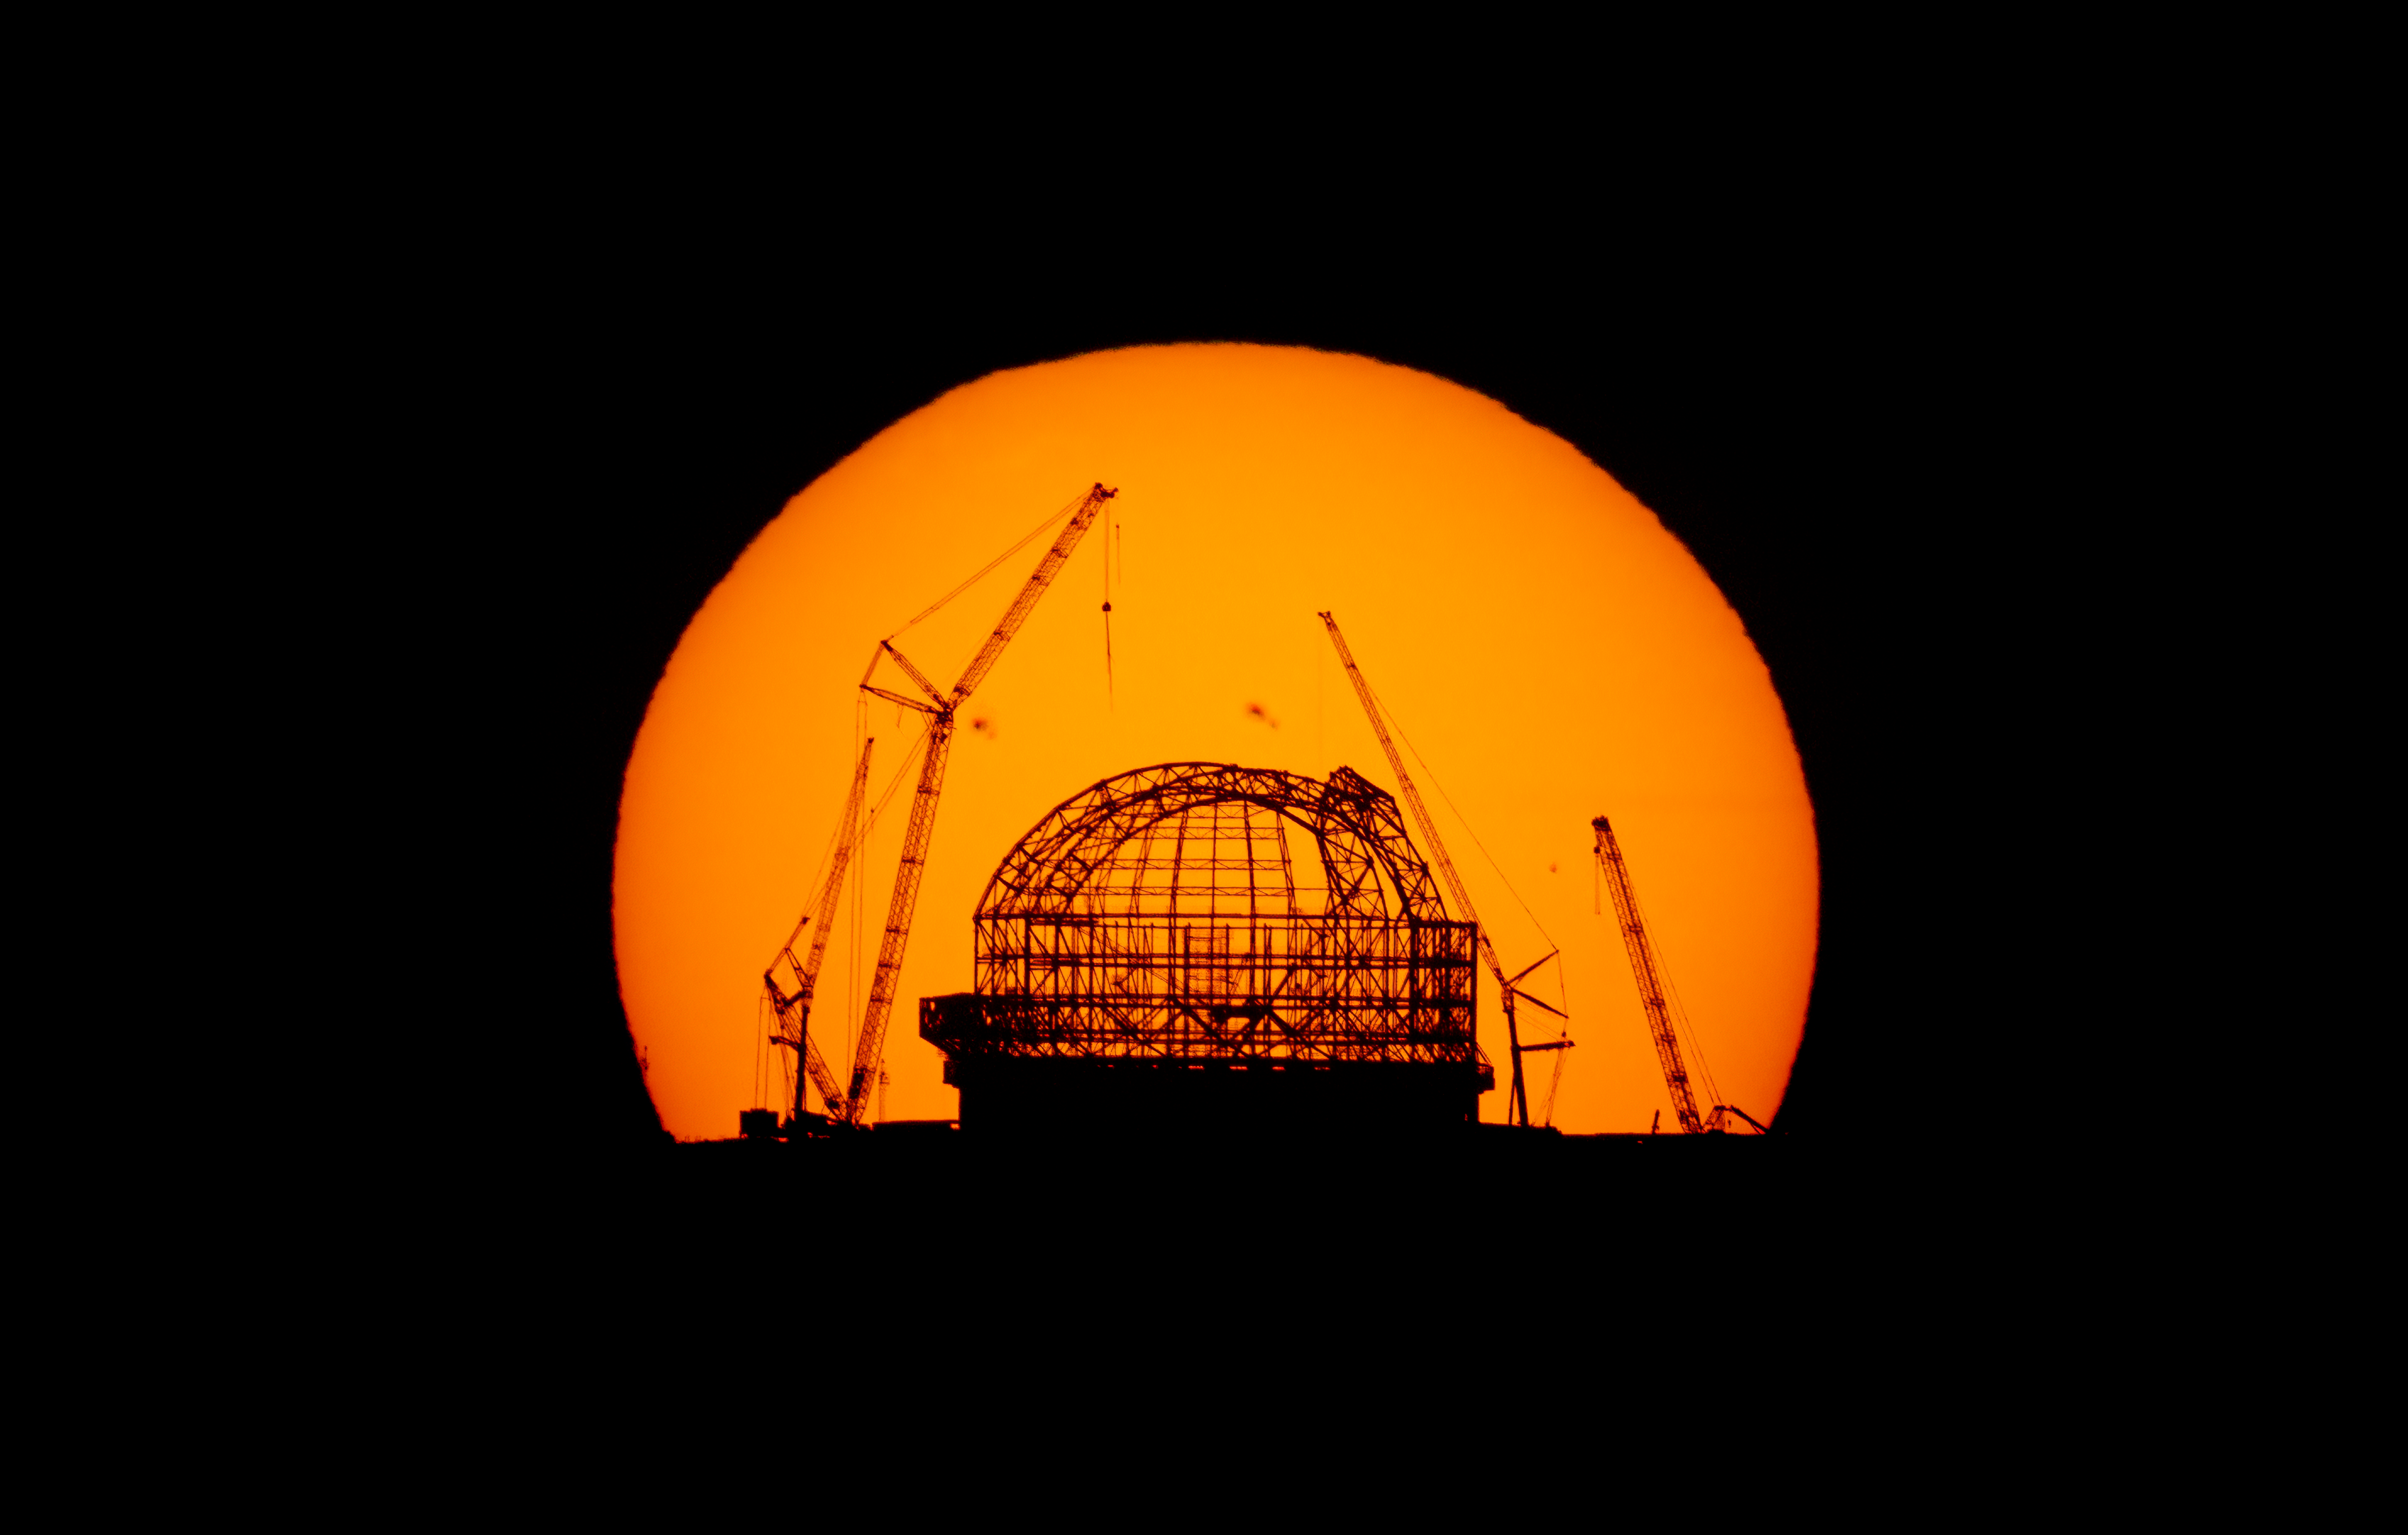

A golden halo around the ELT

It might look like the opening scene from The Lion King, but this stunning Picture of the Week was actually taken in the Chilean Atacama Desert rather than the African savannas. Taking centre stage is ESO’s Extremely Large Telescope (ELT), or part of it, at least.

The ELT’s steel dome is about 80 metres tall and one day it will play host to the world’s biggest eye on the sky. When finished, the dome will weigh some 6100 tonnes and be capable of rotating 360 degrees on a set of 36 stationary trolleys.

This spectacular photograph of the sunrise over Cerro Armazones, the ELT’s perch, was shot on 29 August from around 23 kilometres away on top of another famous mountain: Cerro Paranal, home to the ELT’s older sibling, ESO’s Very Large Telescope, or VLT. You could say the stars were aligned for this image: since the position of the sunrise changes throughout the year as the Earth moves around the Sun, there’s only a narrow window of time when the sunrise frames the ELT if observed from Paranal.

What’s more, if you look carefully, you can just about make out two sunspots on the Sun’s surface. These dark, cooler regions are formed by intense magnetic fields. While they may look small from this distance, in reality they’re the size of planets.

Credit: E. Garcés/ESO. Ack.: N. Dubost